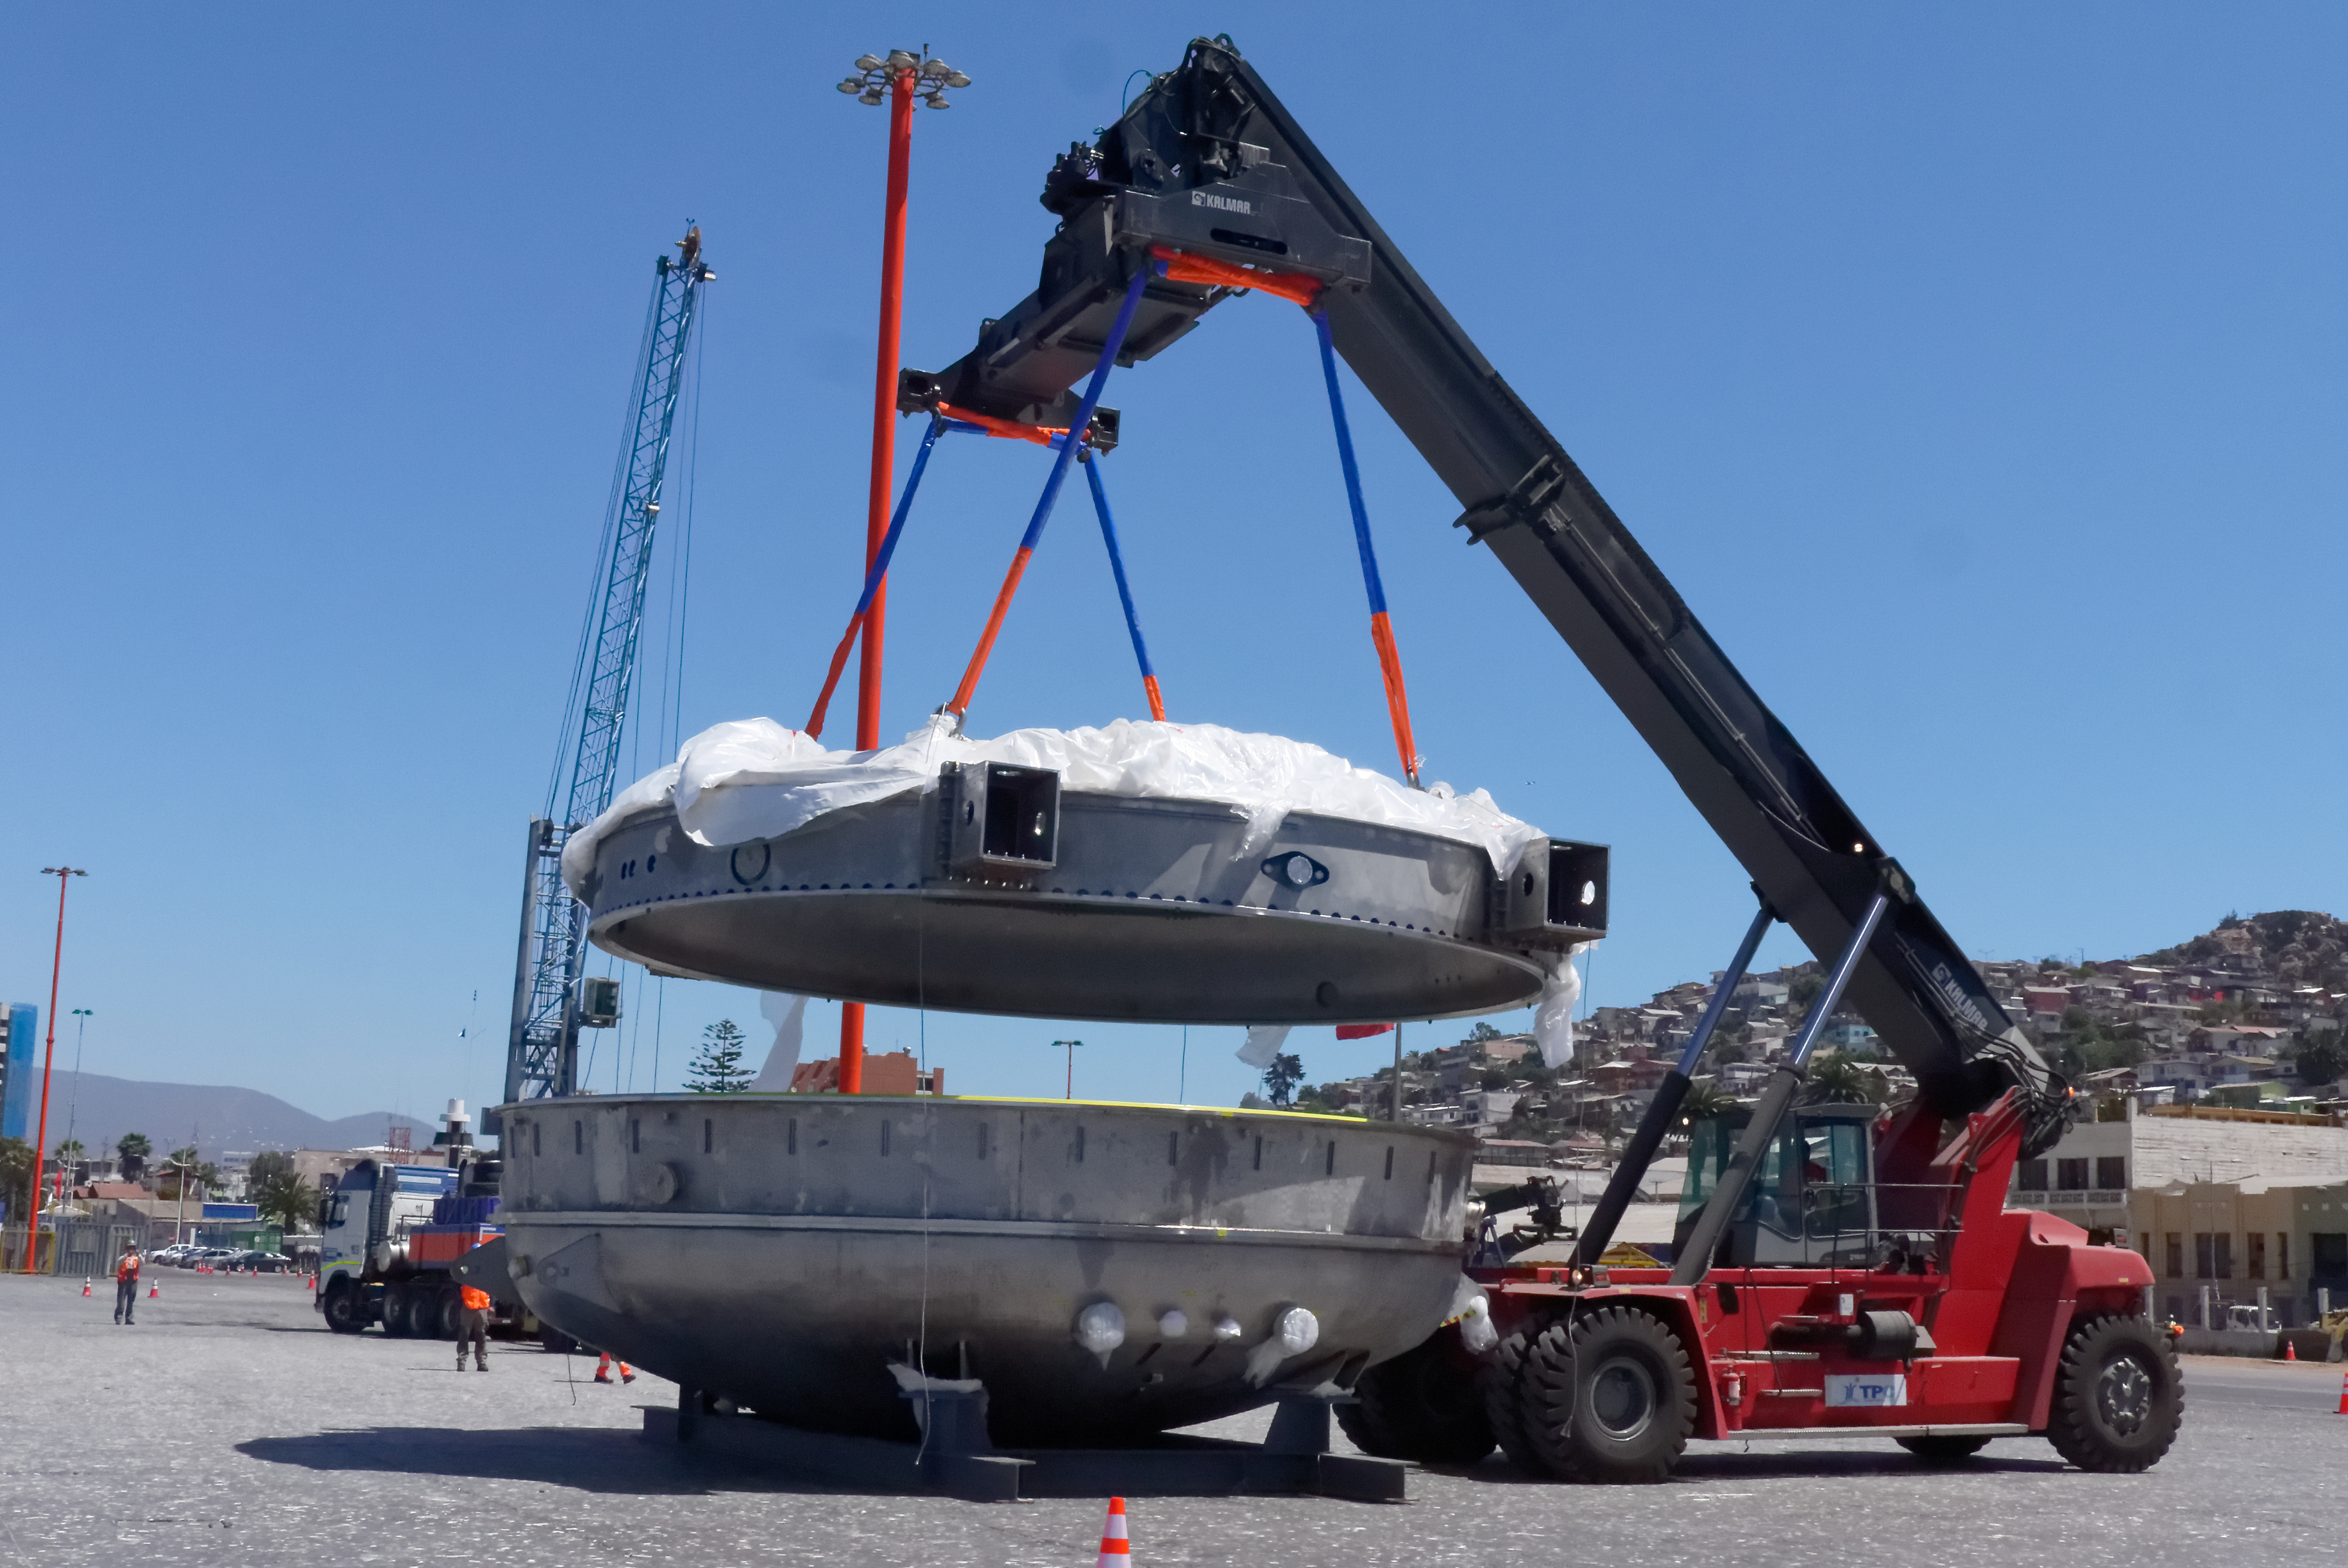

Coating Chamber Arrives in Chile

On October 25, 2018, the LSST Coating Chamber arrived at the port of Coquimbo, Chile. The 128-ton structure was lifted off the BBC Arizona by crane. The following day, the Coating Chamber was split into two pieces, top and bottom, and loaded onto two specialized trucks for transport to the LSST summit facility on Cerro Pachón.

Credit: Rubin Observatory/NSF/AURA